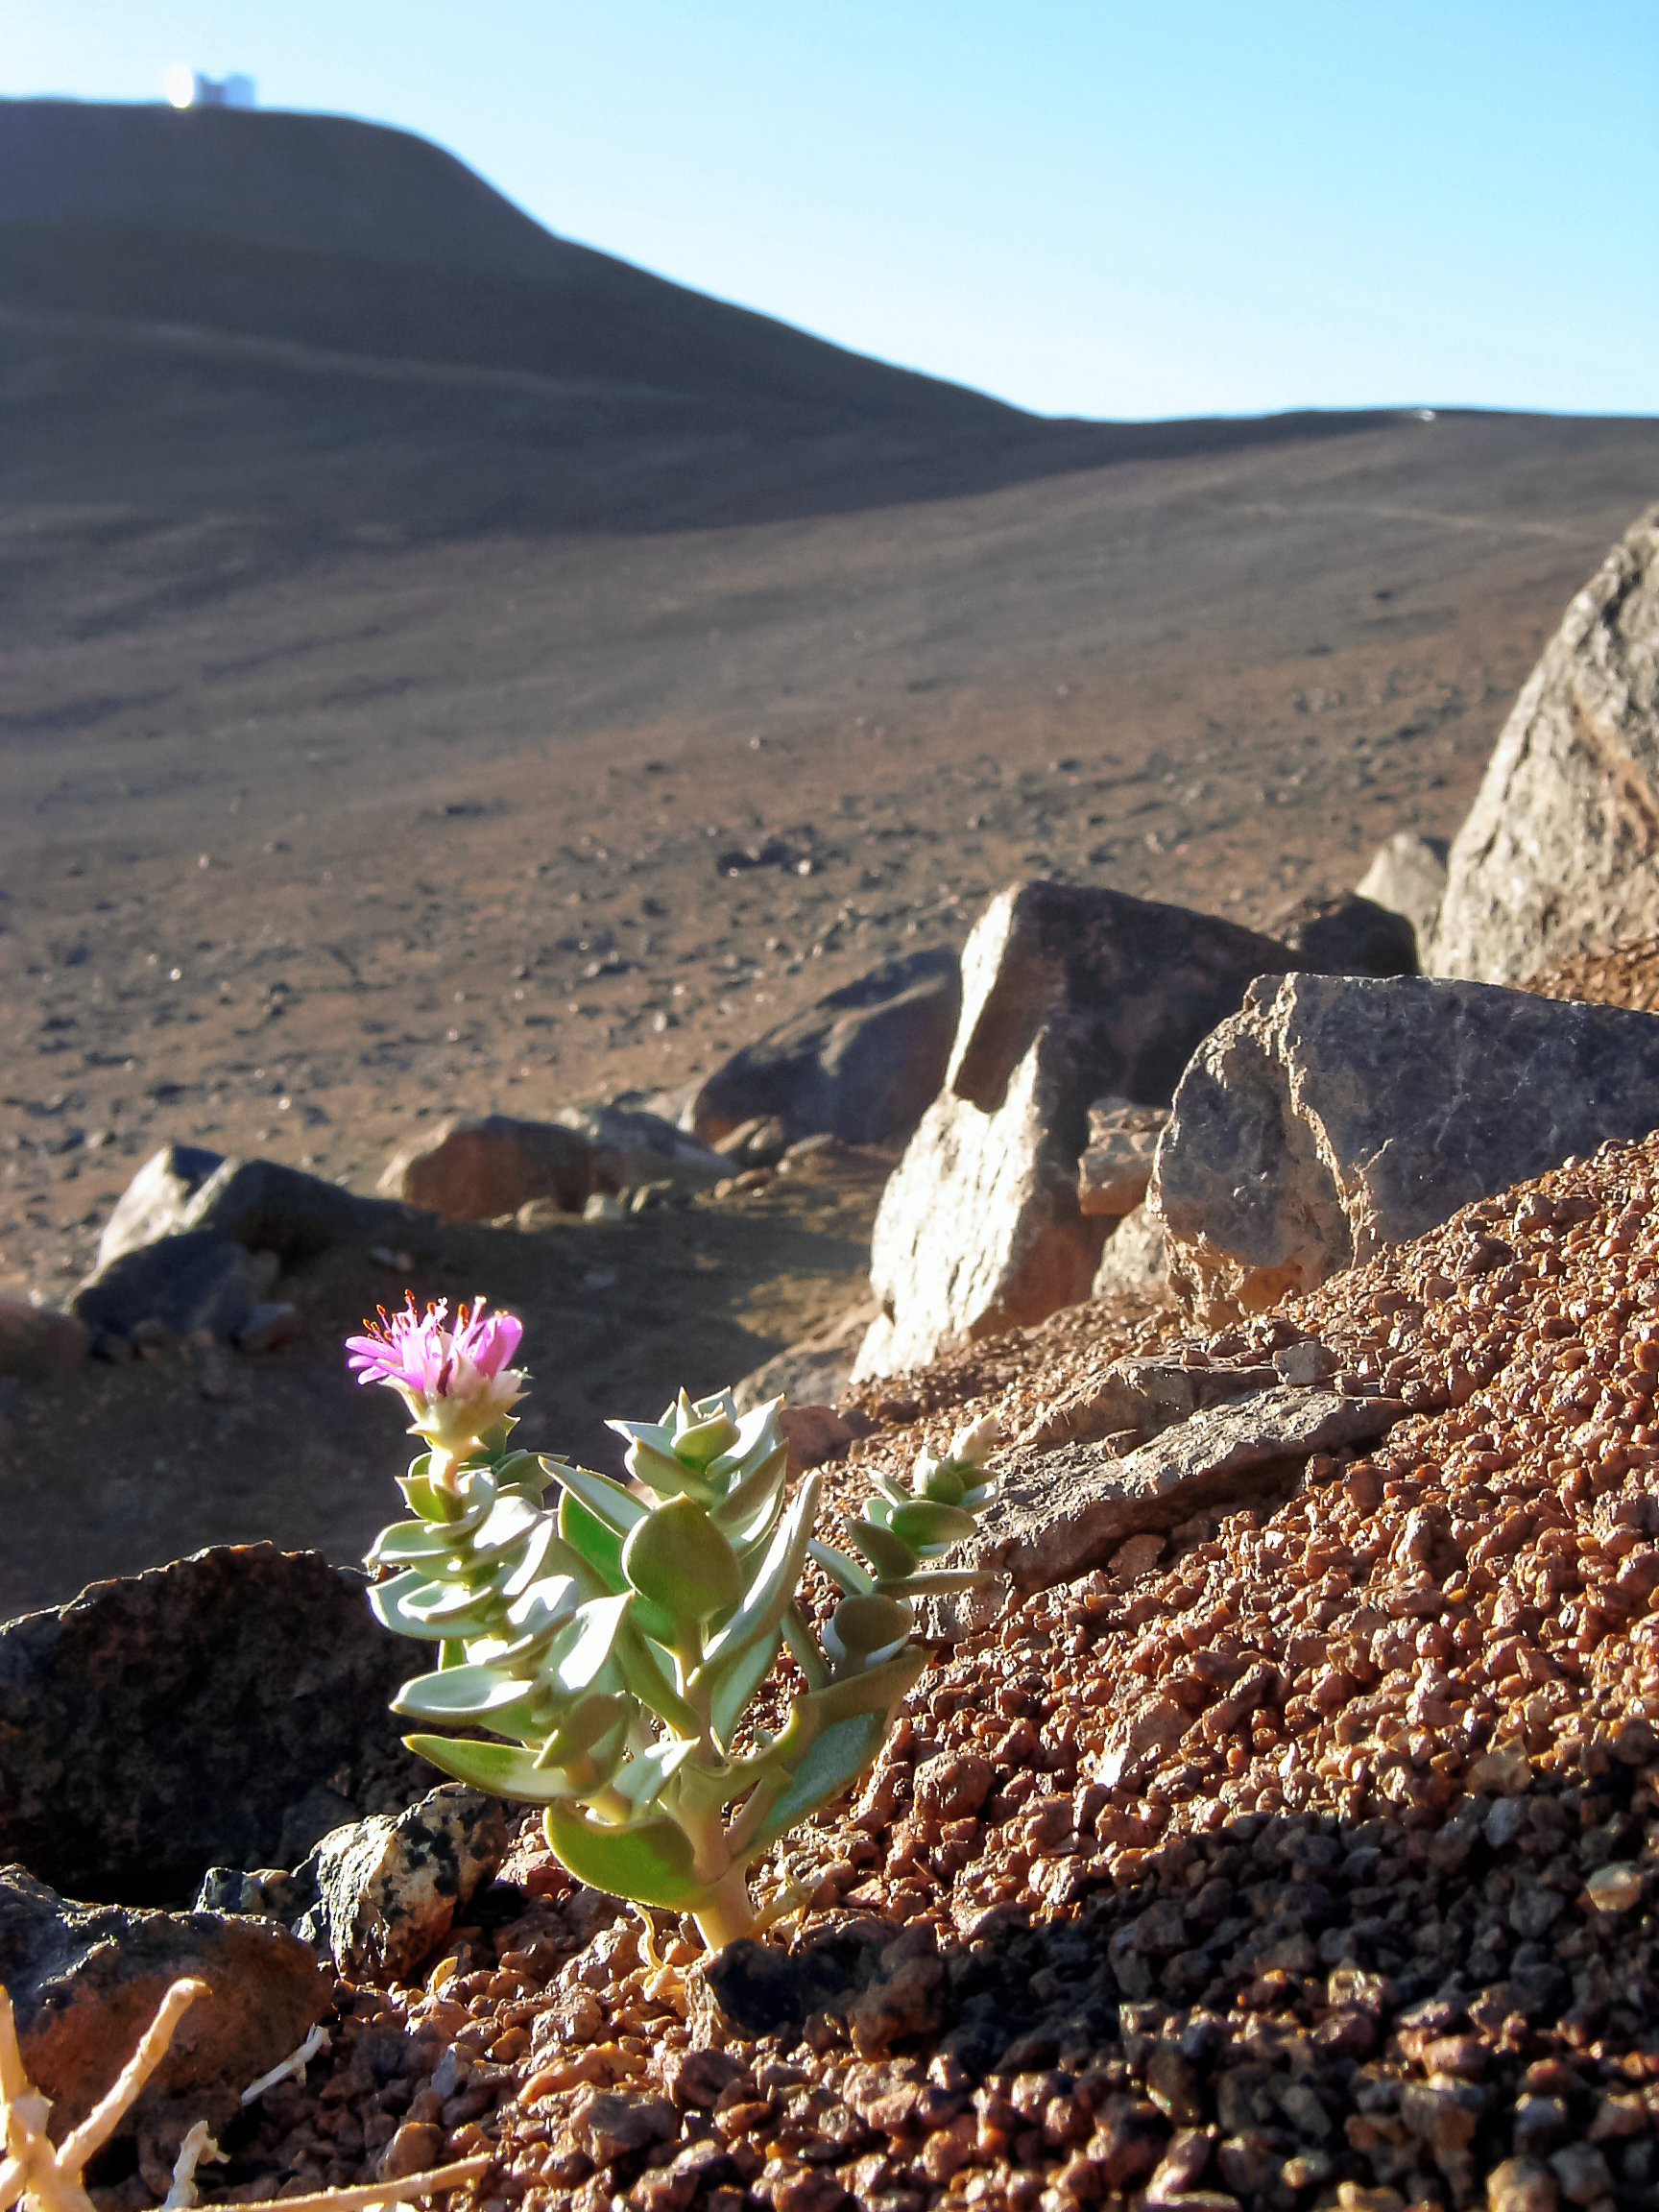

Desert flower

Even being the Atacama Desert around the Paranal Observatory one of the driest places on Earth, on some protected places flowers can be found.

Credit: R. Calvo/ESO